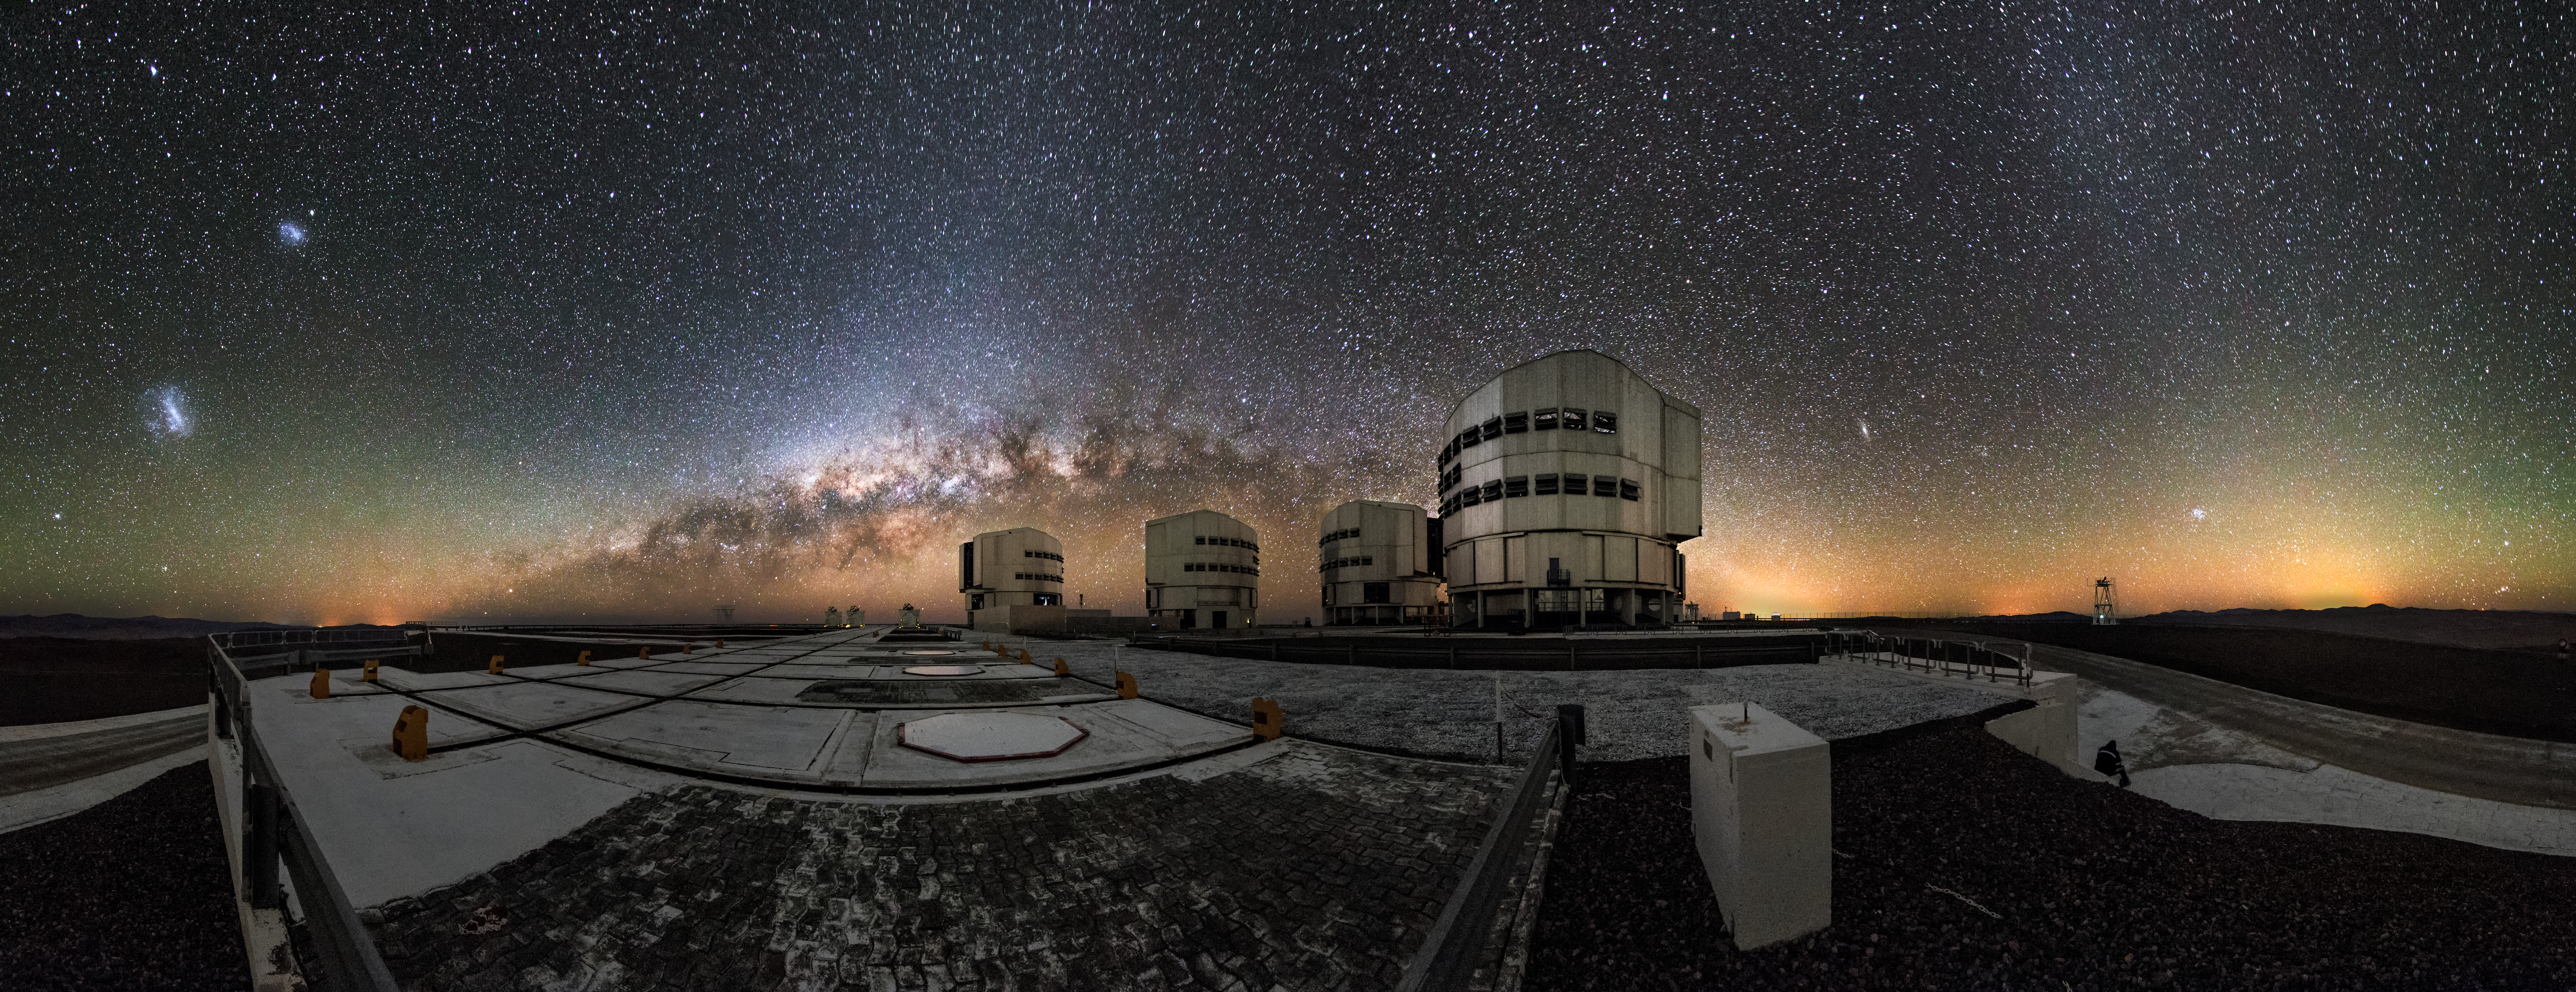

A sky full of wonders

This almost 360 degree panoramic view, we can see the beginning of the Milky Way arc lying parallel to the horizon behind the ESO-operated Very Large Telescope (VLT). To the left the Large and Small Magellanic Cloud galaxies are visible as small bright patches in the sky. The VLT is based at the Cerro Paranal site in the Atacama Desert of northern Chile, and it houses four 8.2-metre Unit Telescopes known as Antu, Kueyen, Melipal and Yepun, shown here lined up in front of a stunning starry backdrop.

Credit: M. Claro/ESO